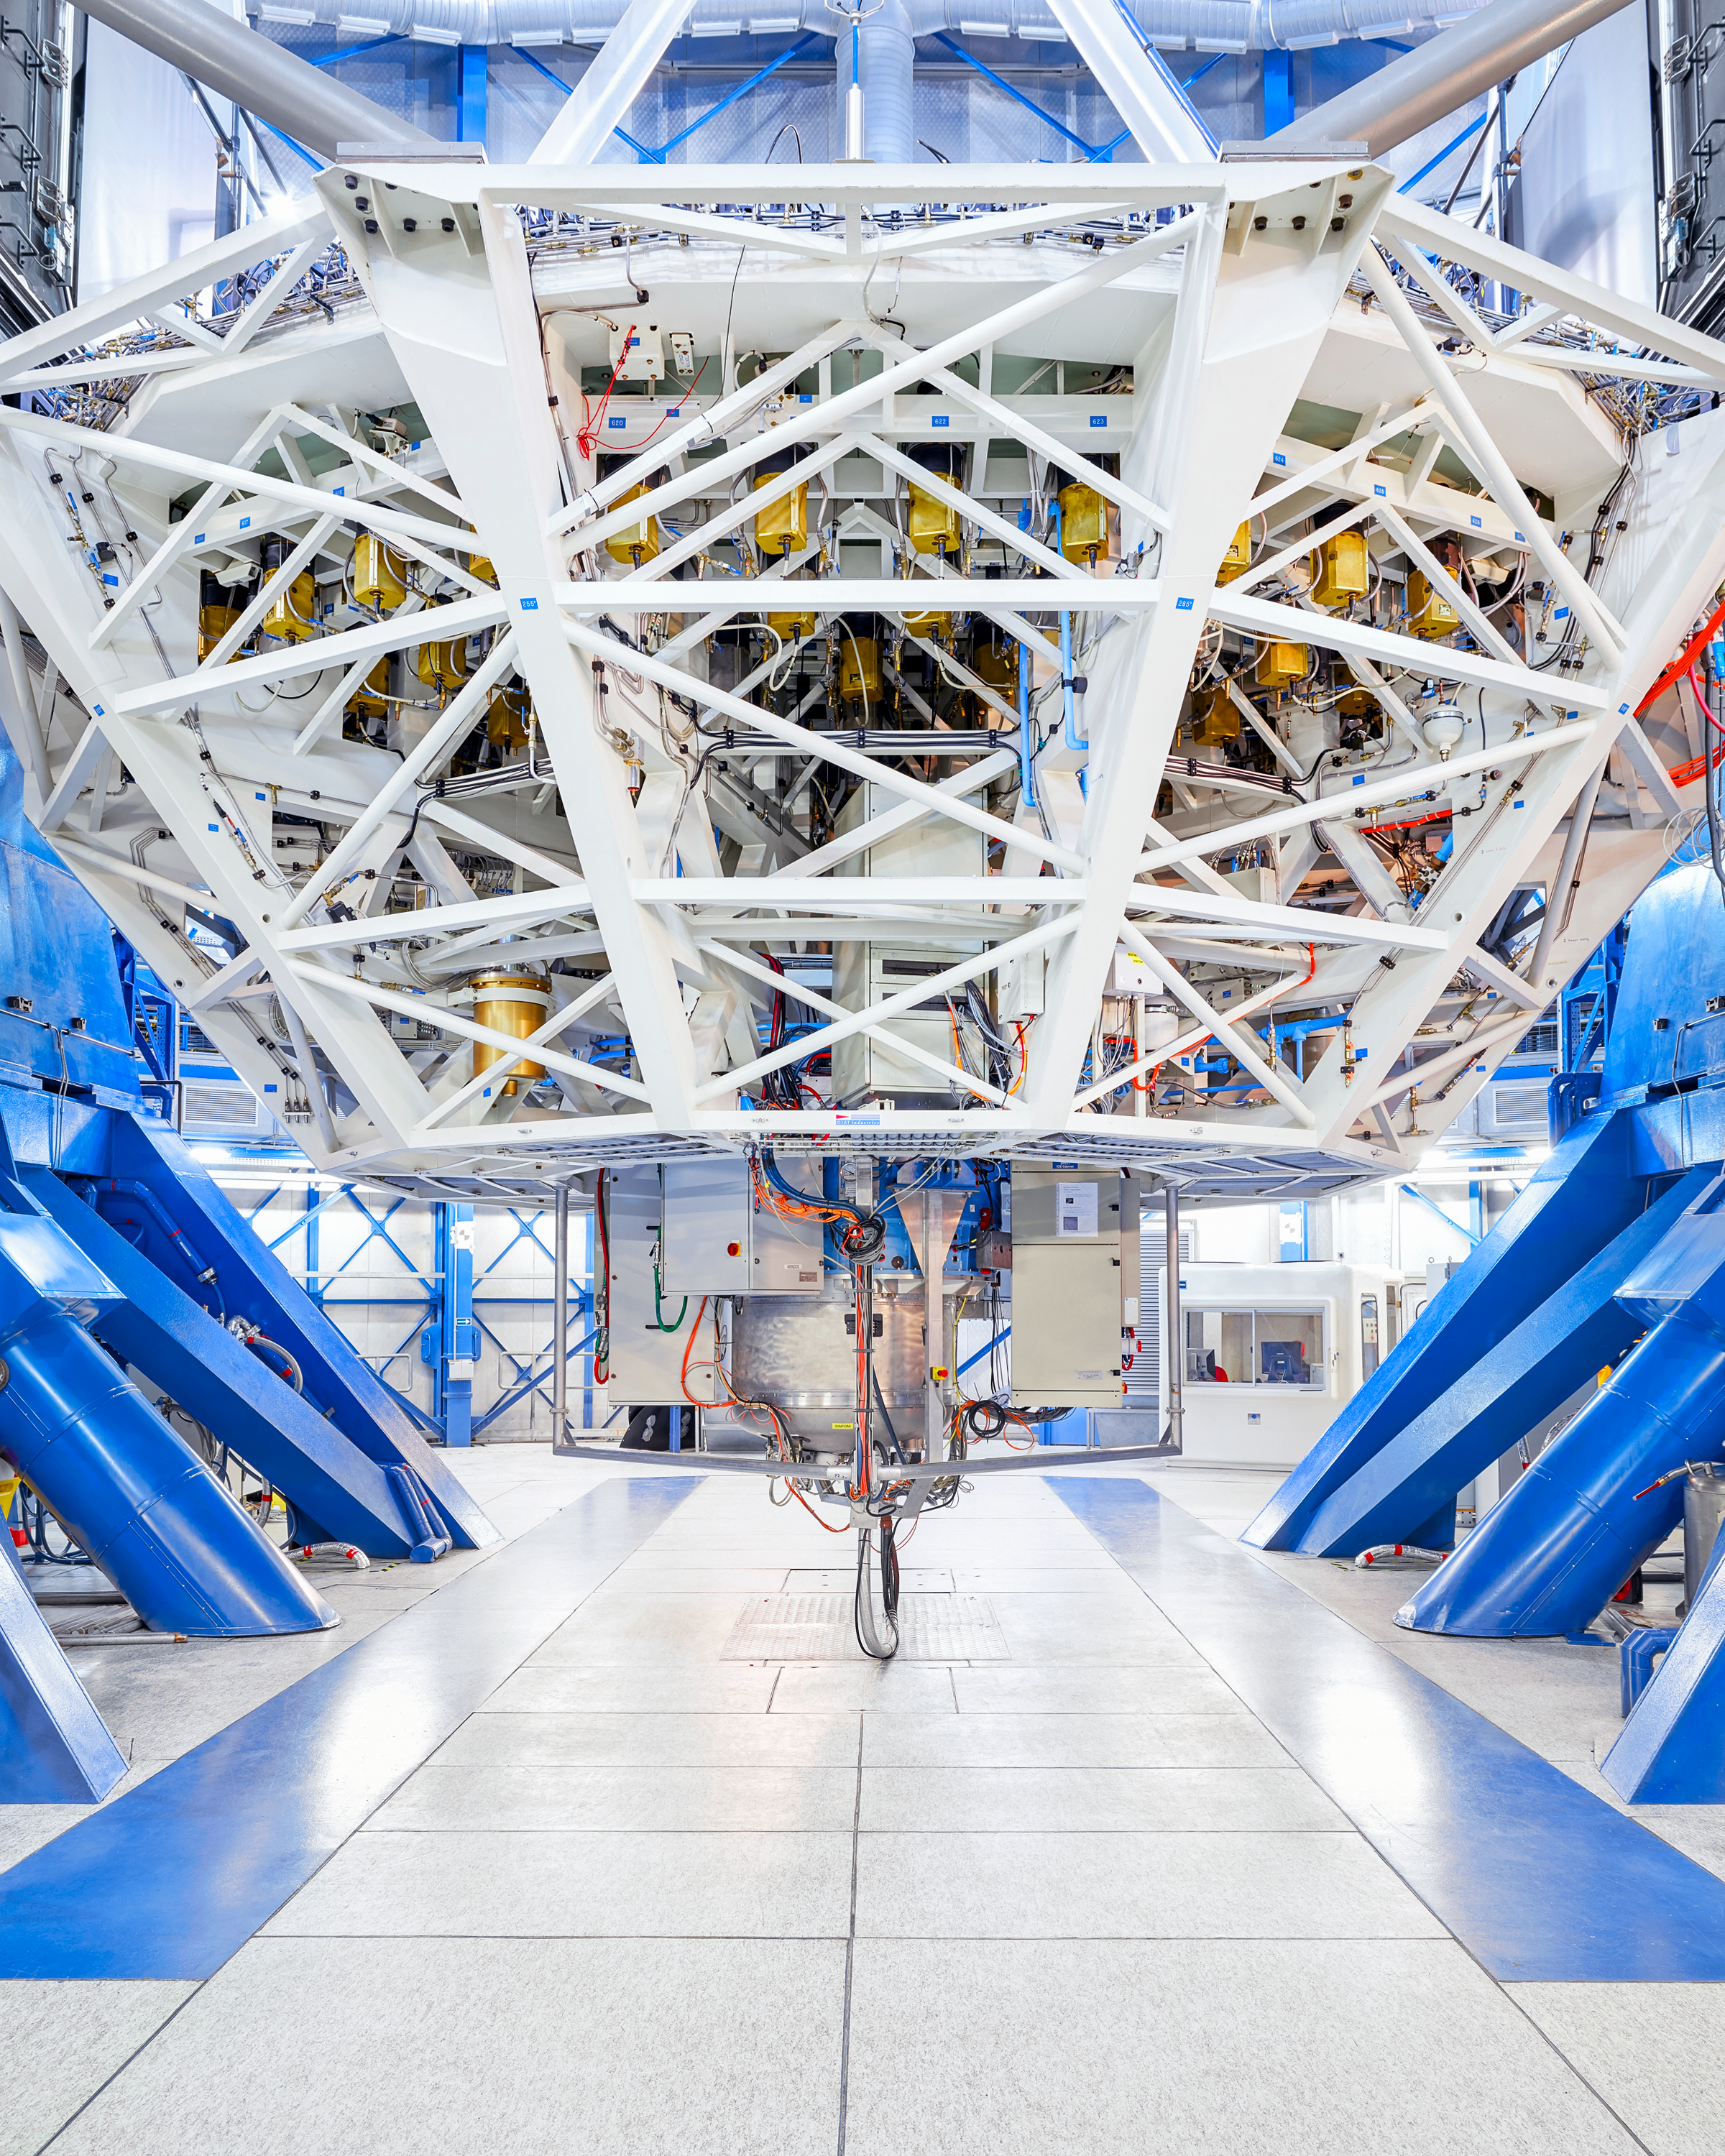

VLT

Behind the scenes of Very Large Telescope (VLT) at Paranal Observatory.

Credit: Luxy Images/ESO